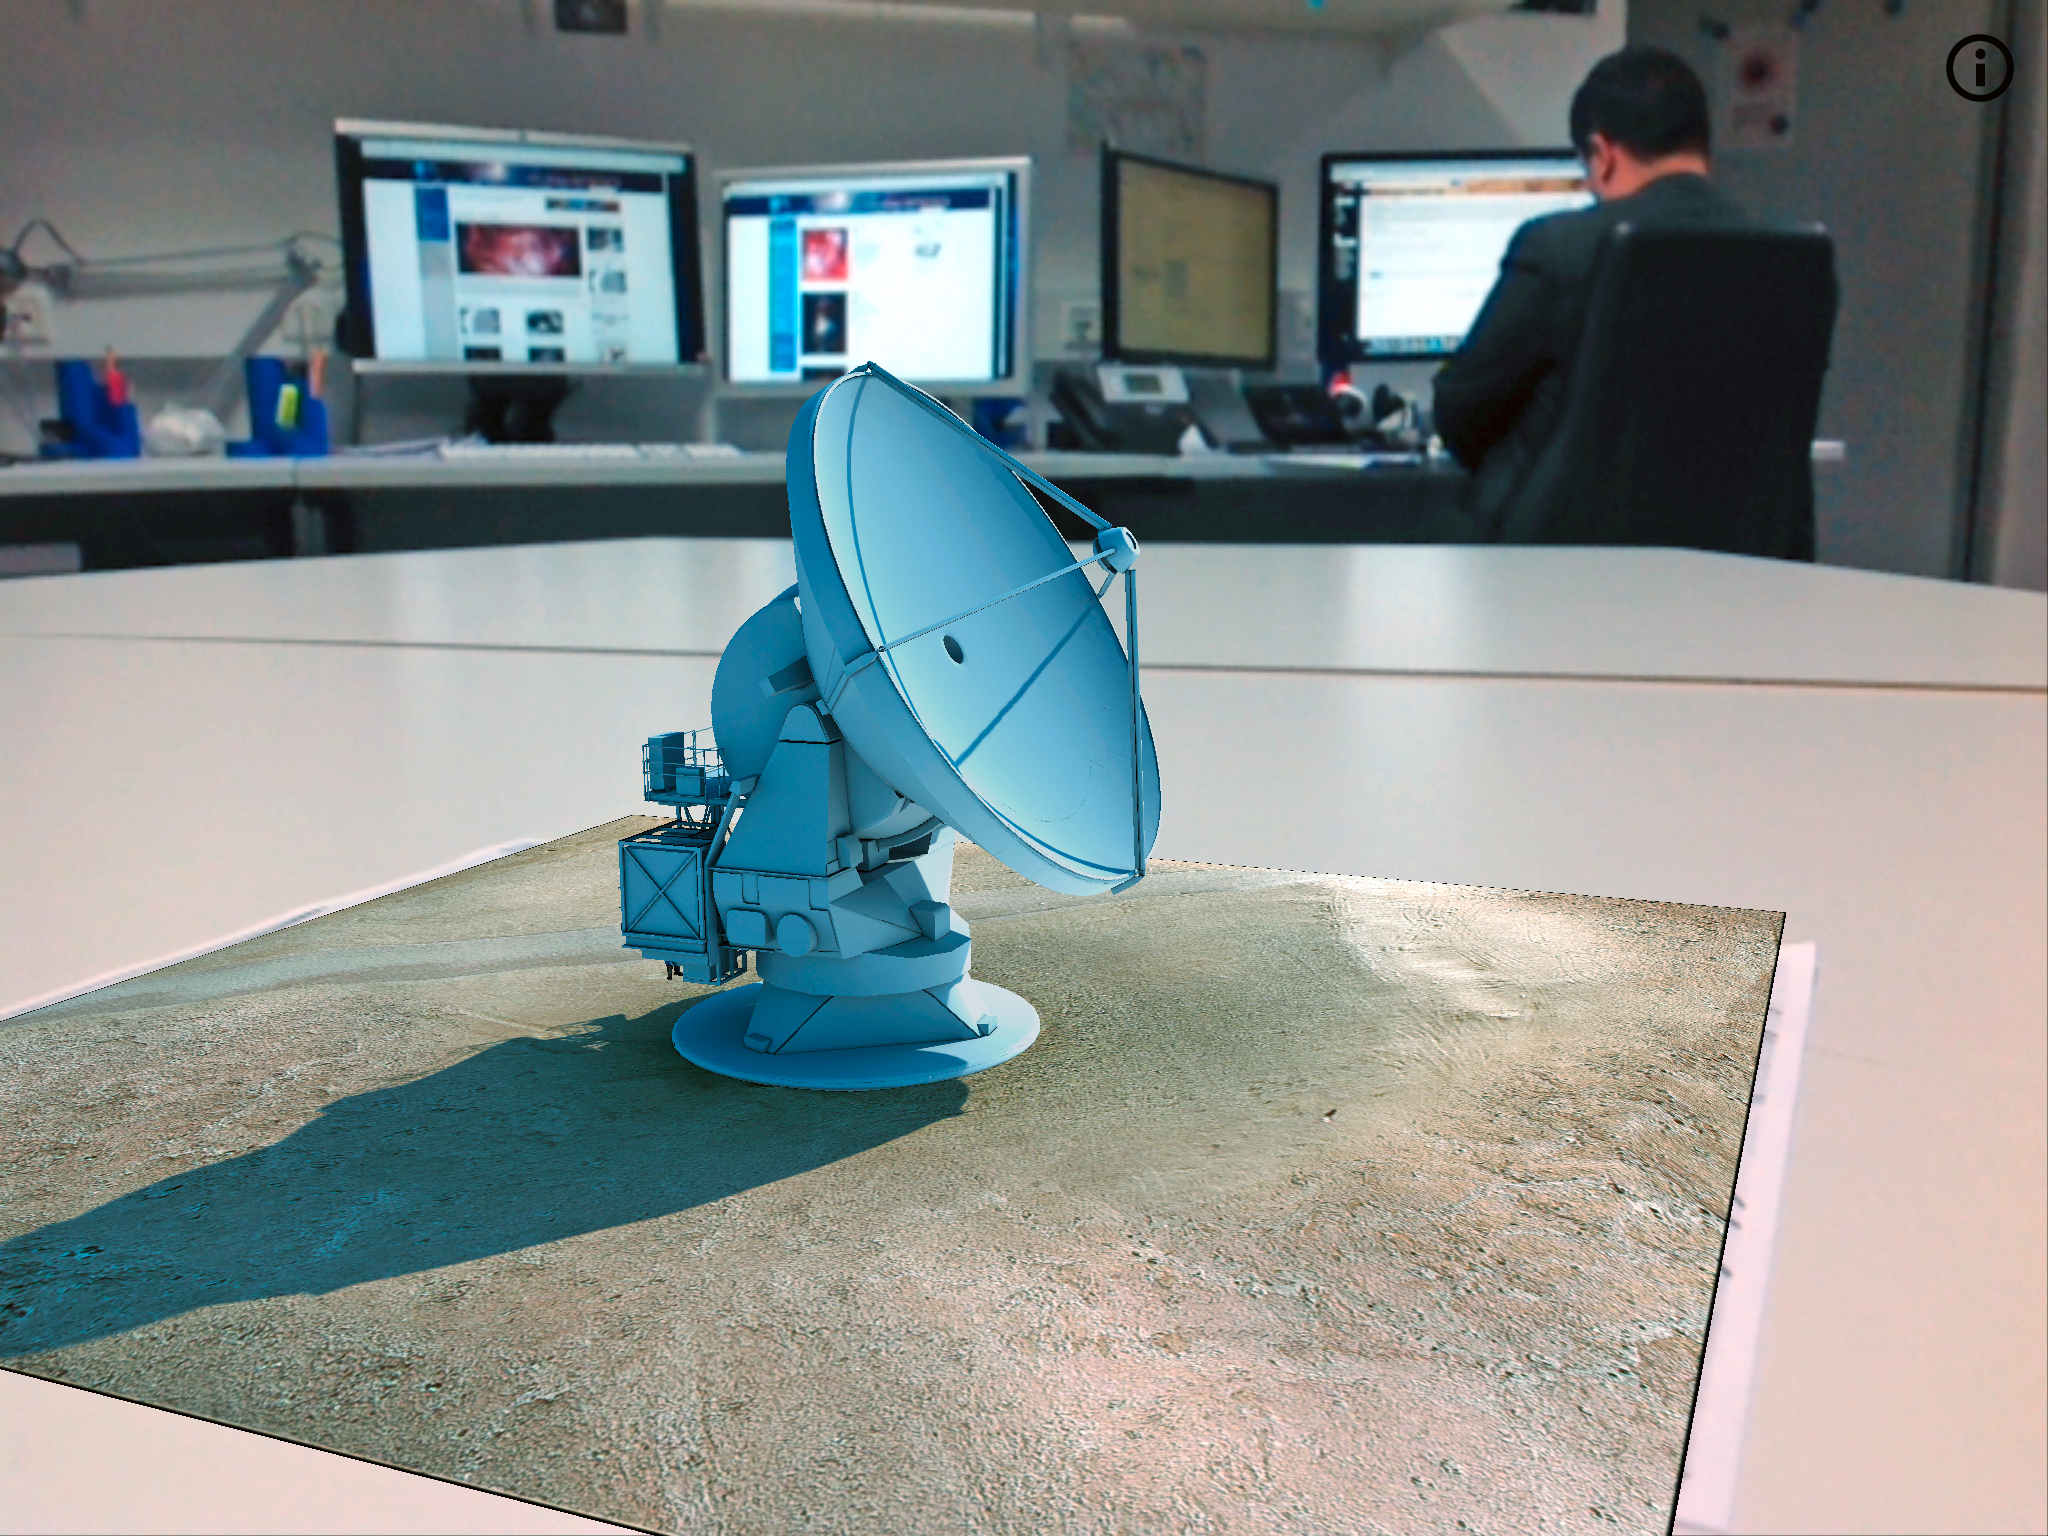

Screenshot of the ALMA augmented reality app in action

The ALMA augmented reality app was developed by ESO in partnership with Polish company Bridge. The app can be downloaded in Google Play and the iTunes AppStore.

Credit: Bridge/ESO